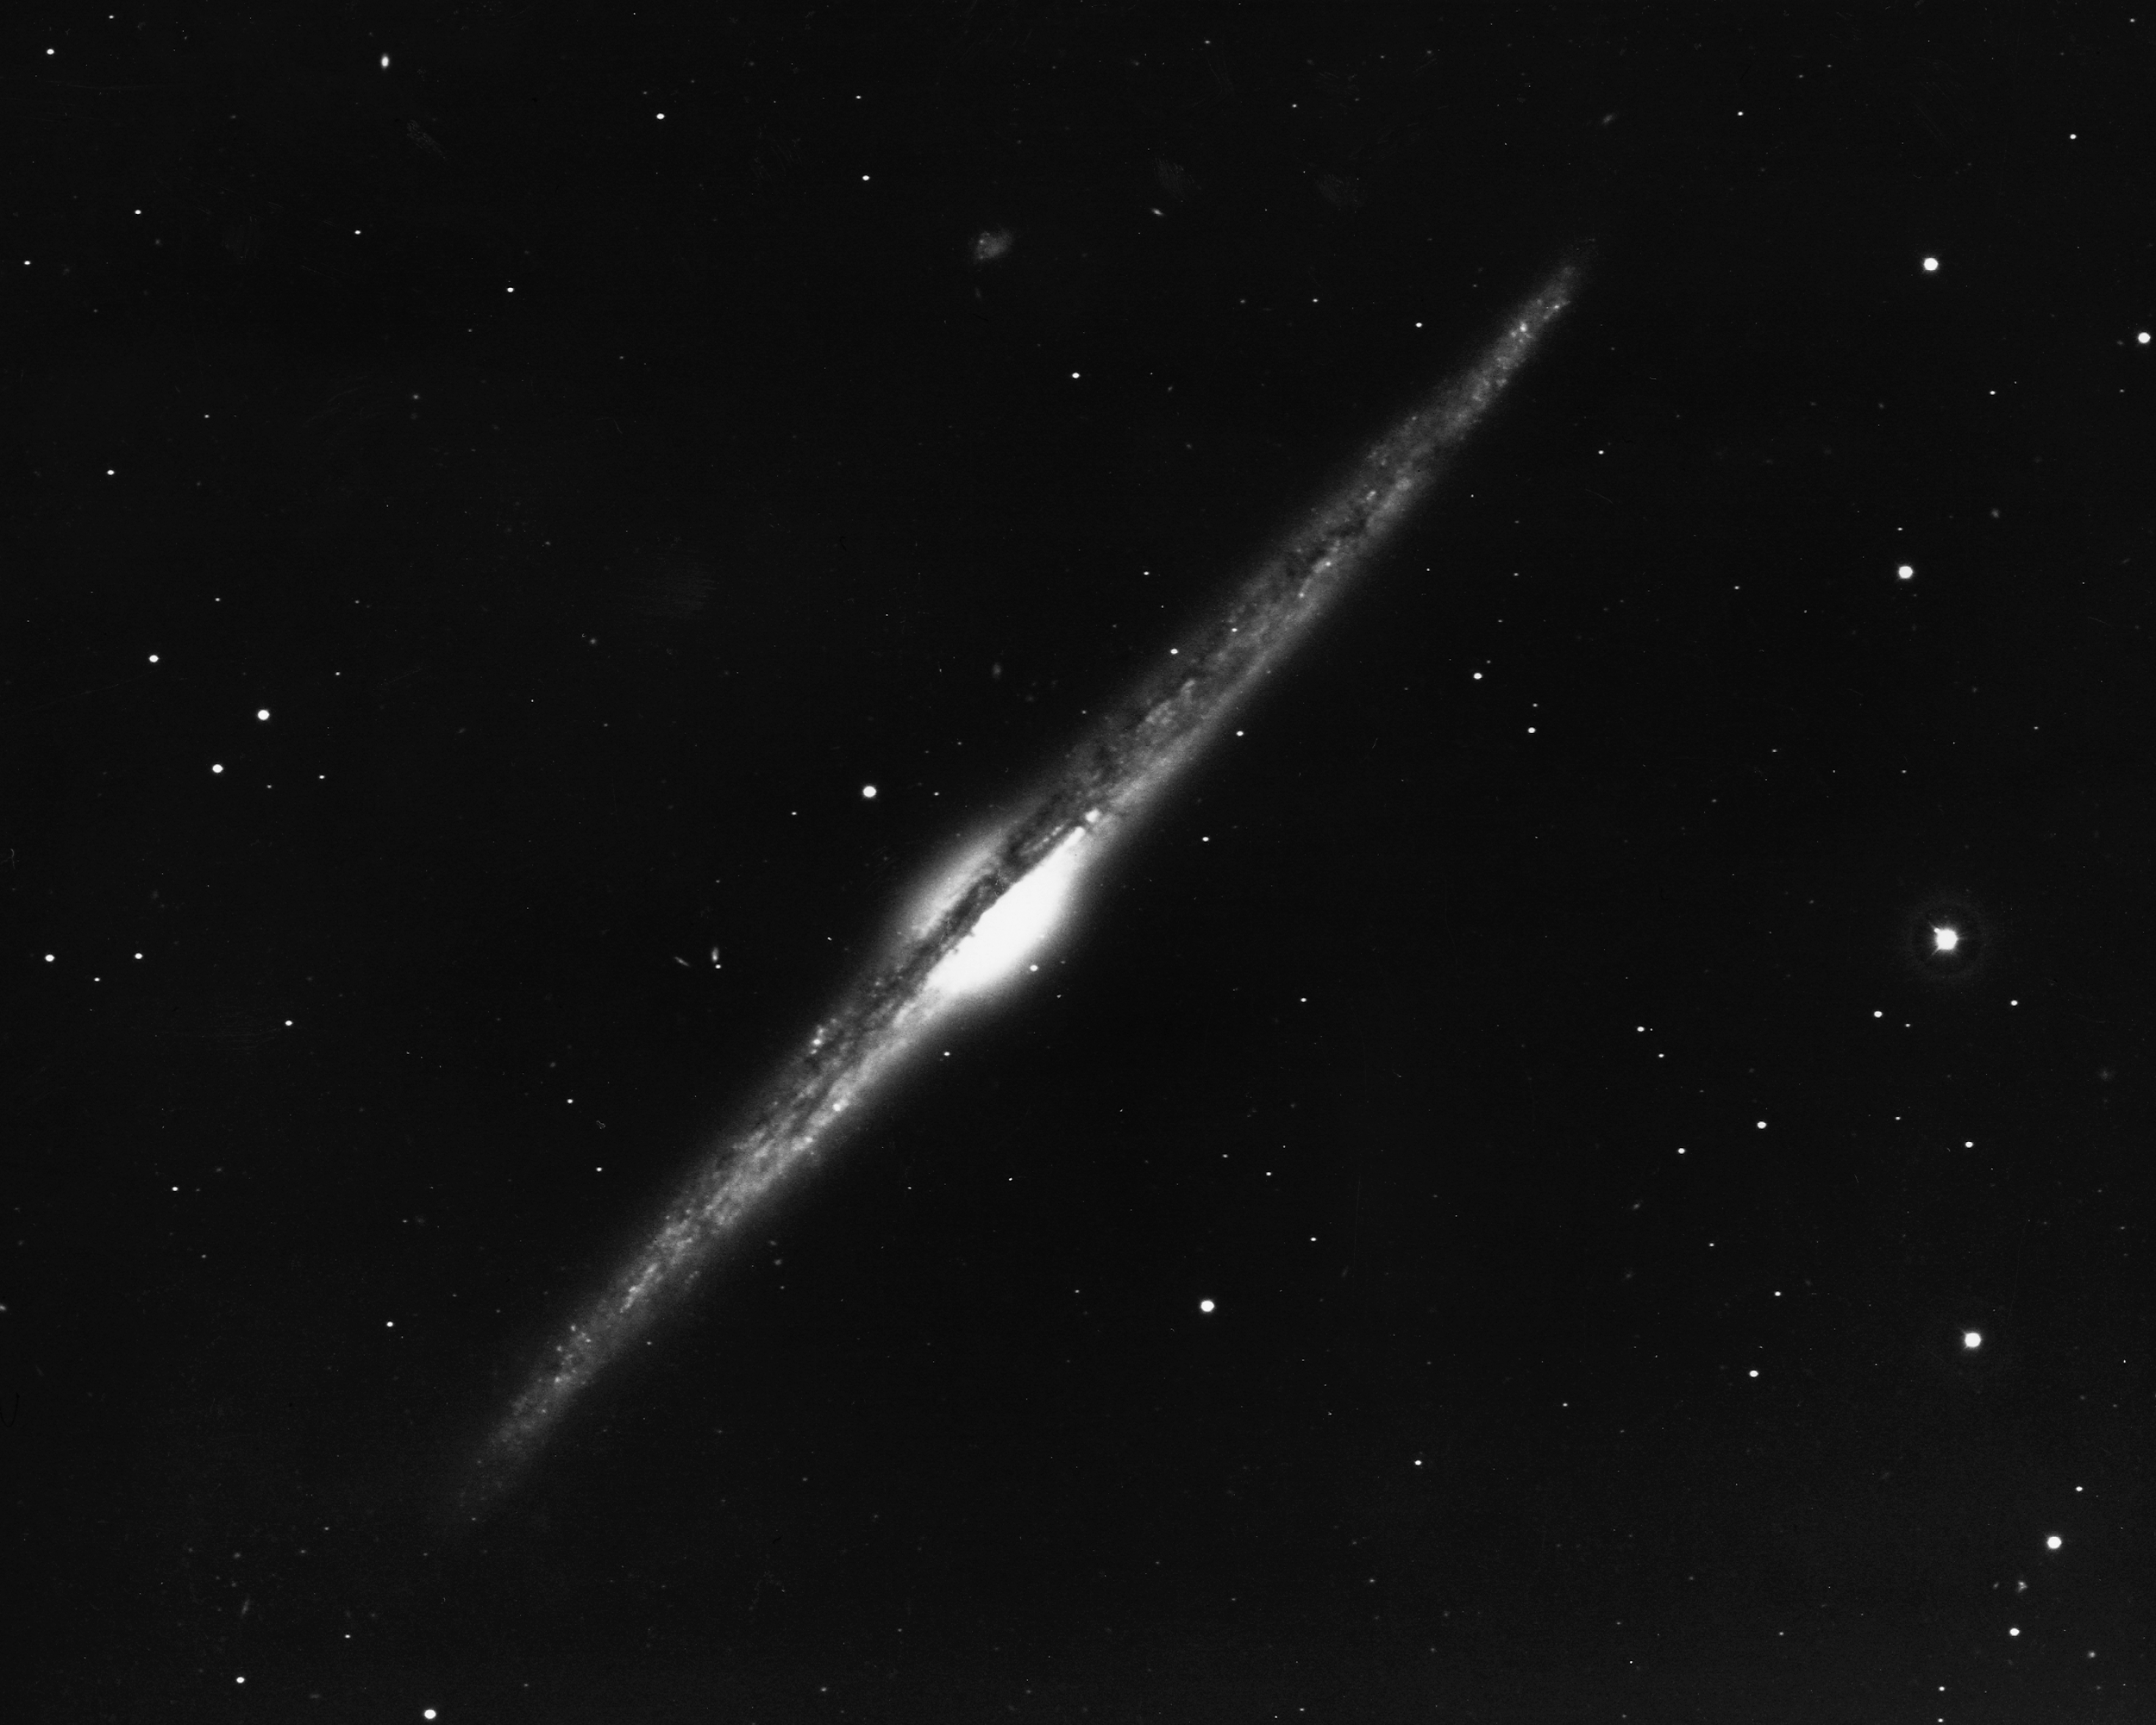

Edge-on spiral NGC 4565

NGC4565 is an edge-on spiral galaxy of type Sb in the constellation Coma Berenices. KPNO 2.1-meter telescope, 1973.

Credit: NOIRLab/NSF/AURA